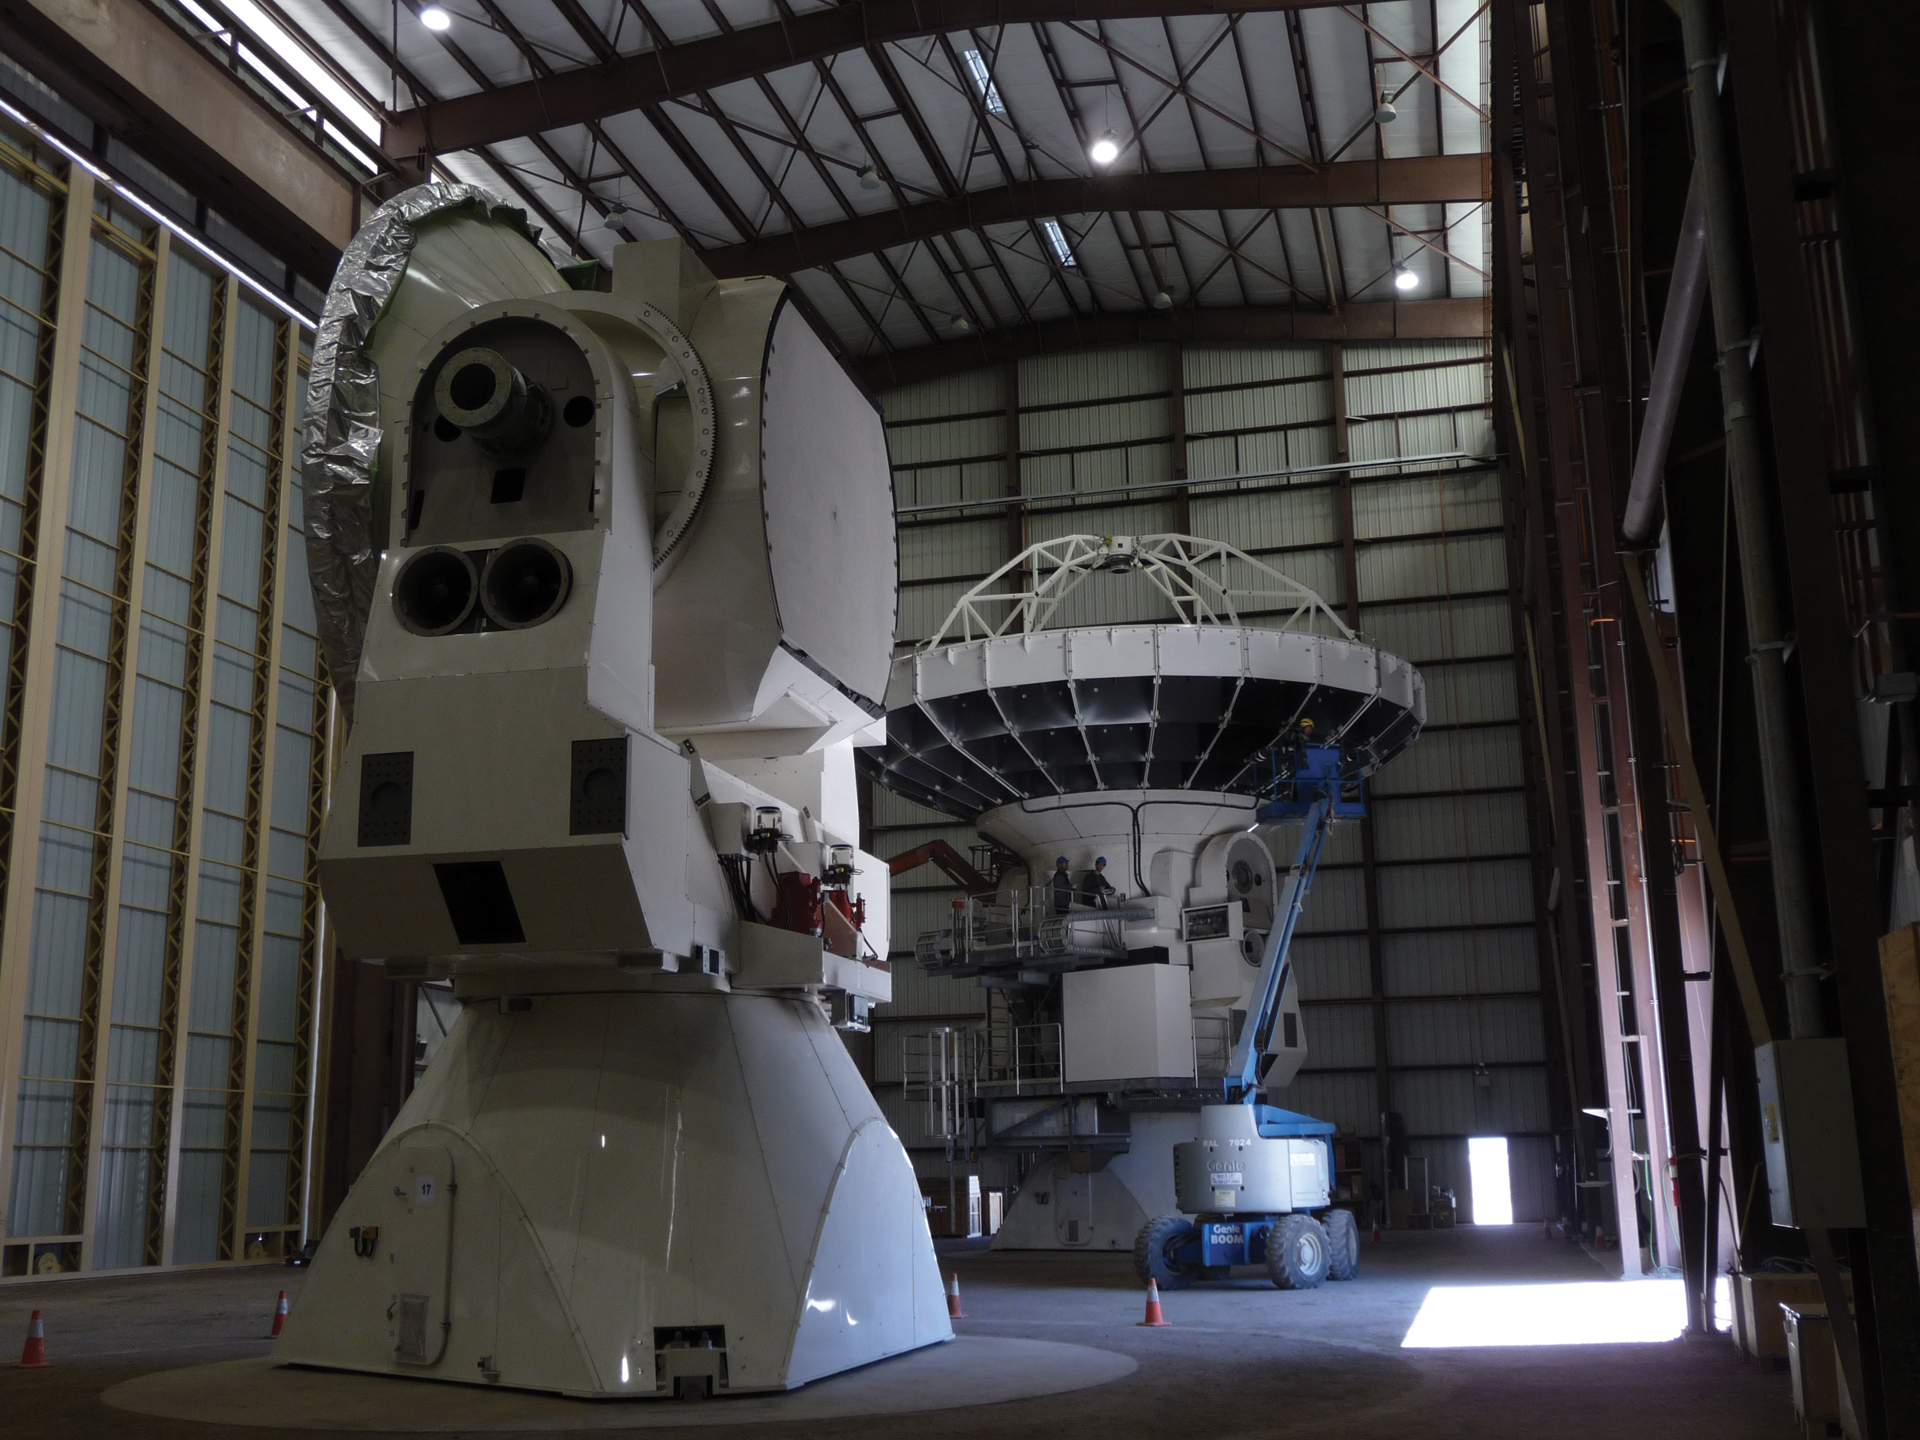

Inside ALMA’s North American Antenna Assembly

A look inside the Vertex assembly building, the enclosed building where North American ALMA telescopes were assembled. Up to four telescopes were being built simultaneously inside this giant structure in northern Chile.

Credit: T. Burchell, NRAO/AUI/NSF